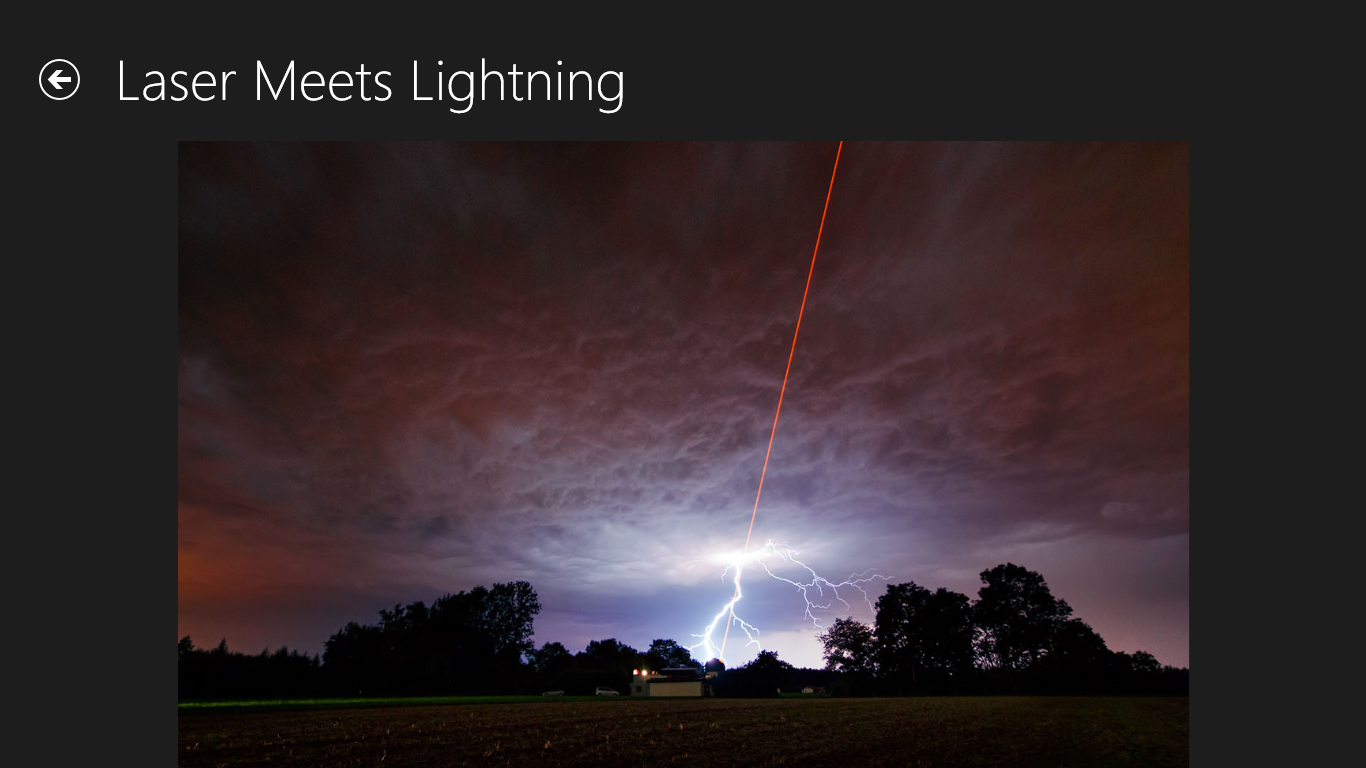

Screenshot from the European Southern Observatory Windows app showing one of the featured images

The European Southern Observatory Windows app was independently developed by EspooTeam 2013 and features 52 of the best ESO images, including high resolution versions, and further information such as the type of each object and its distance.

Credit: ESO/EspooTeam 2013